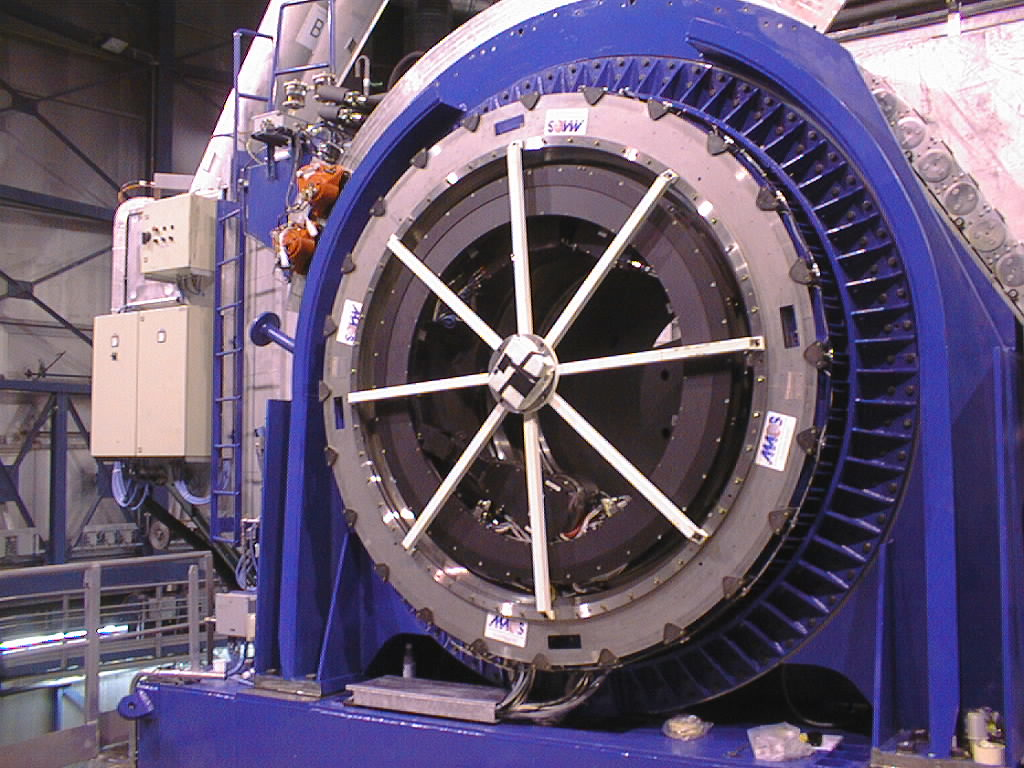

Installation of the Nasmyth Adapter-Rotators

The final phases of the assembly work on the first VLT 8.2-m Unit Telescope (UT1) at Paranal. The Nasmyth Adapter-Rotator is now in place. (Photo obtained on March 22, 1998).

Credit: ESO